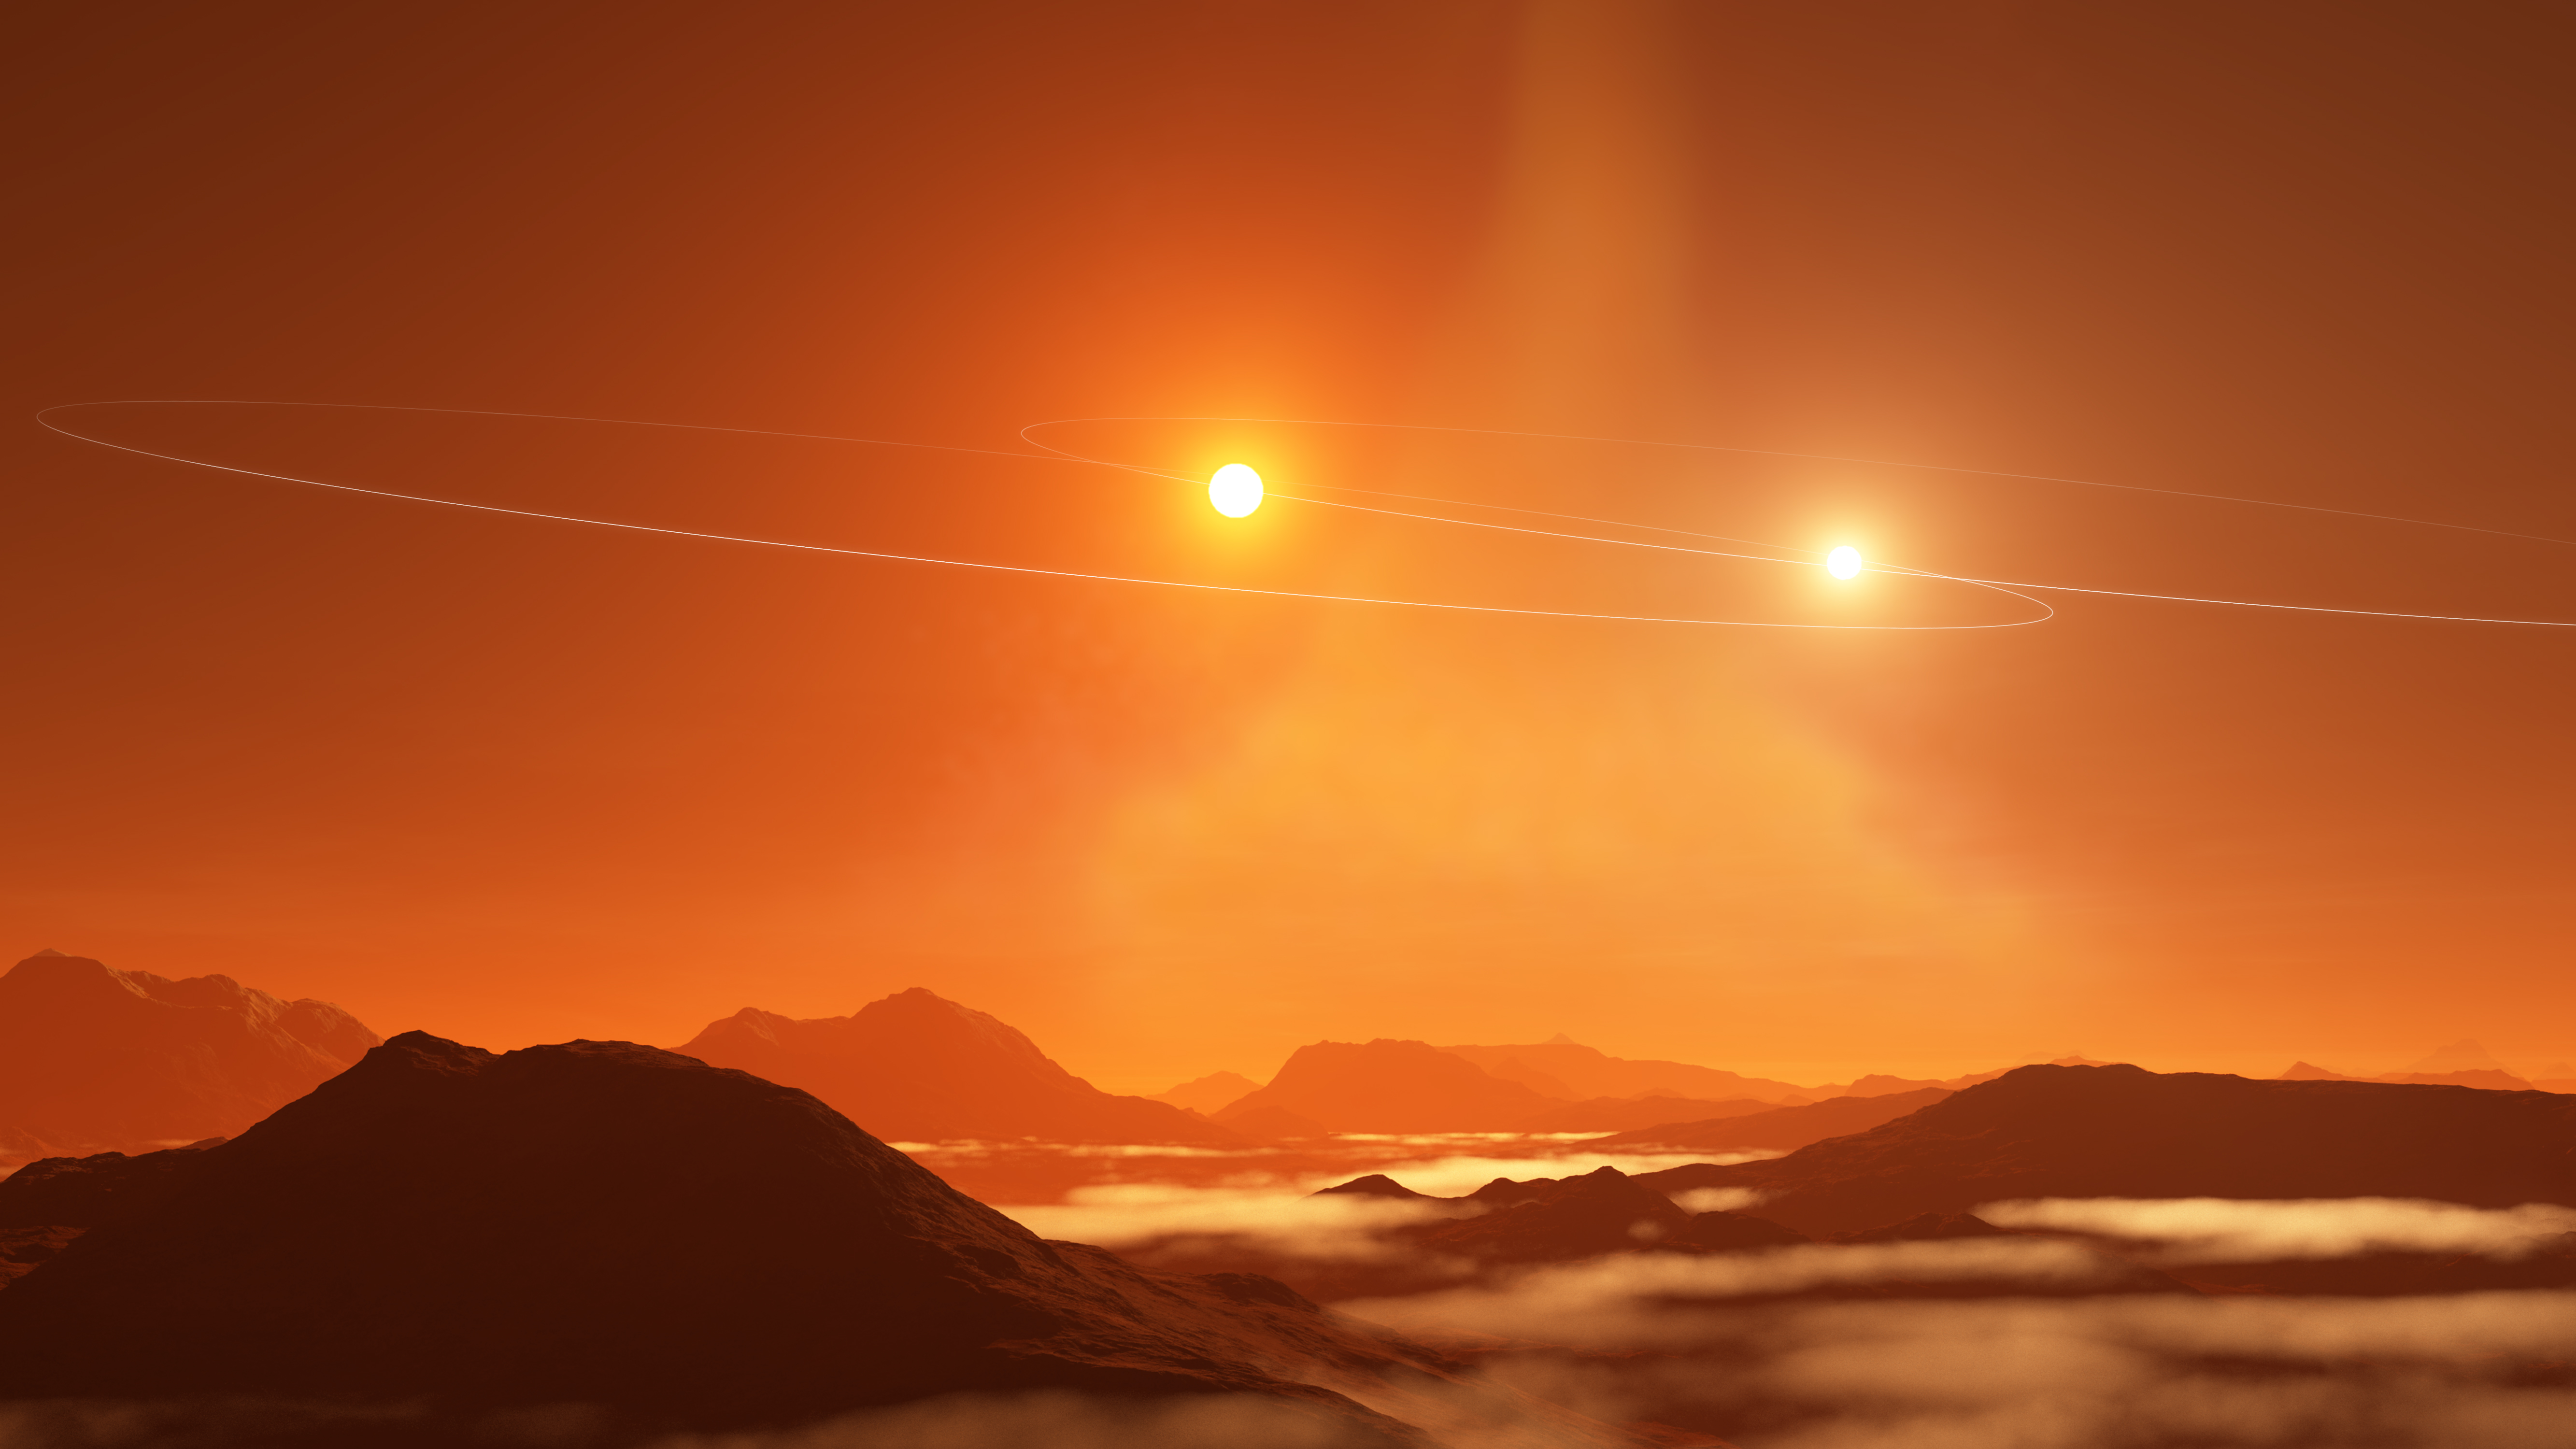

Double Sunset on a 'Tatooine' Exoplanet

Artist impression of a double sunset on a 'Tatooine' exoplanet forming in a circumbinary disk that is misaligned with the orbits of its binary stars.

Credit: NRAO/AUI/NSF, S. Dagnello